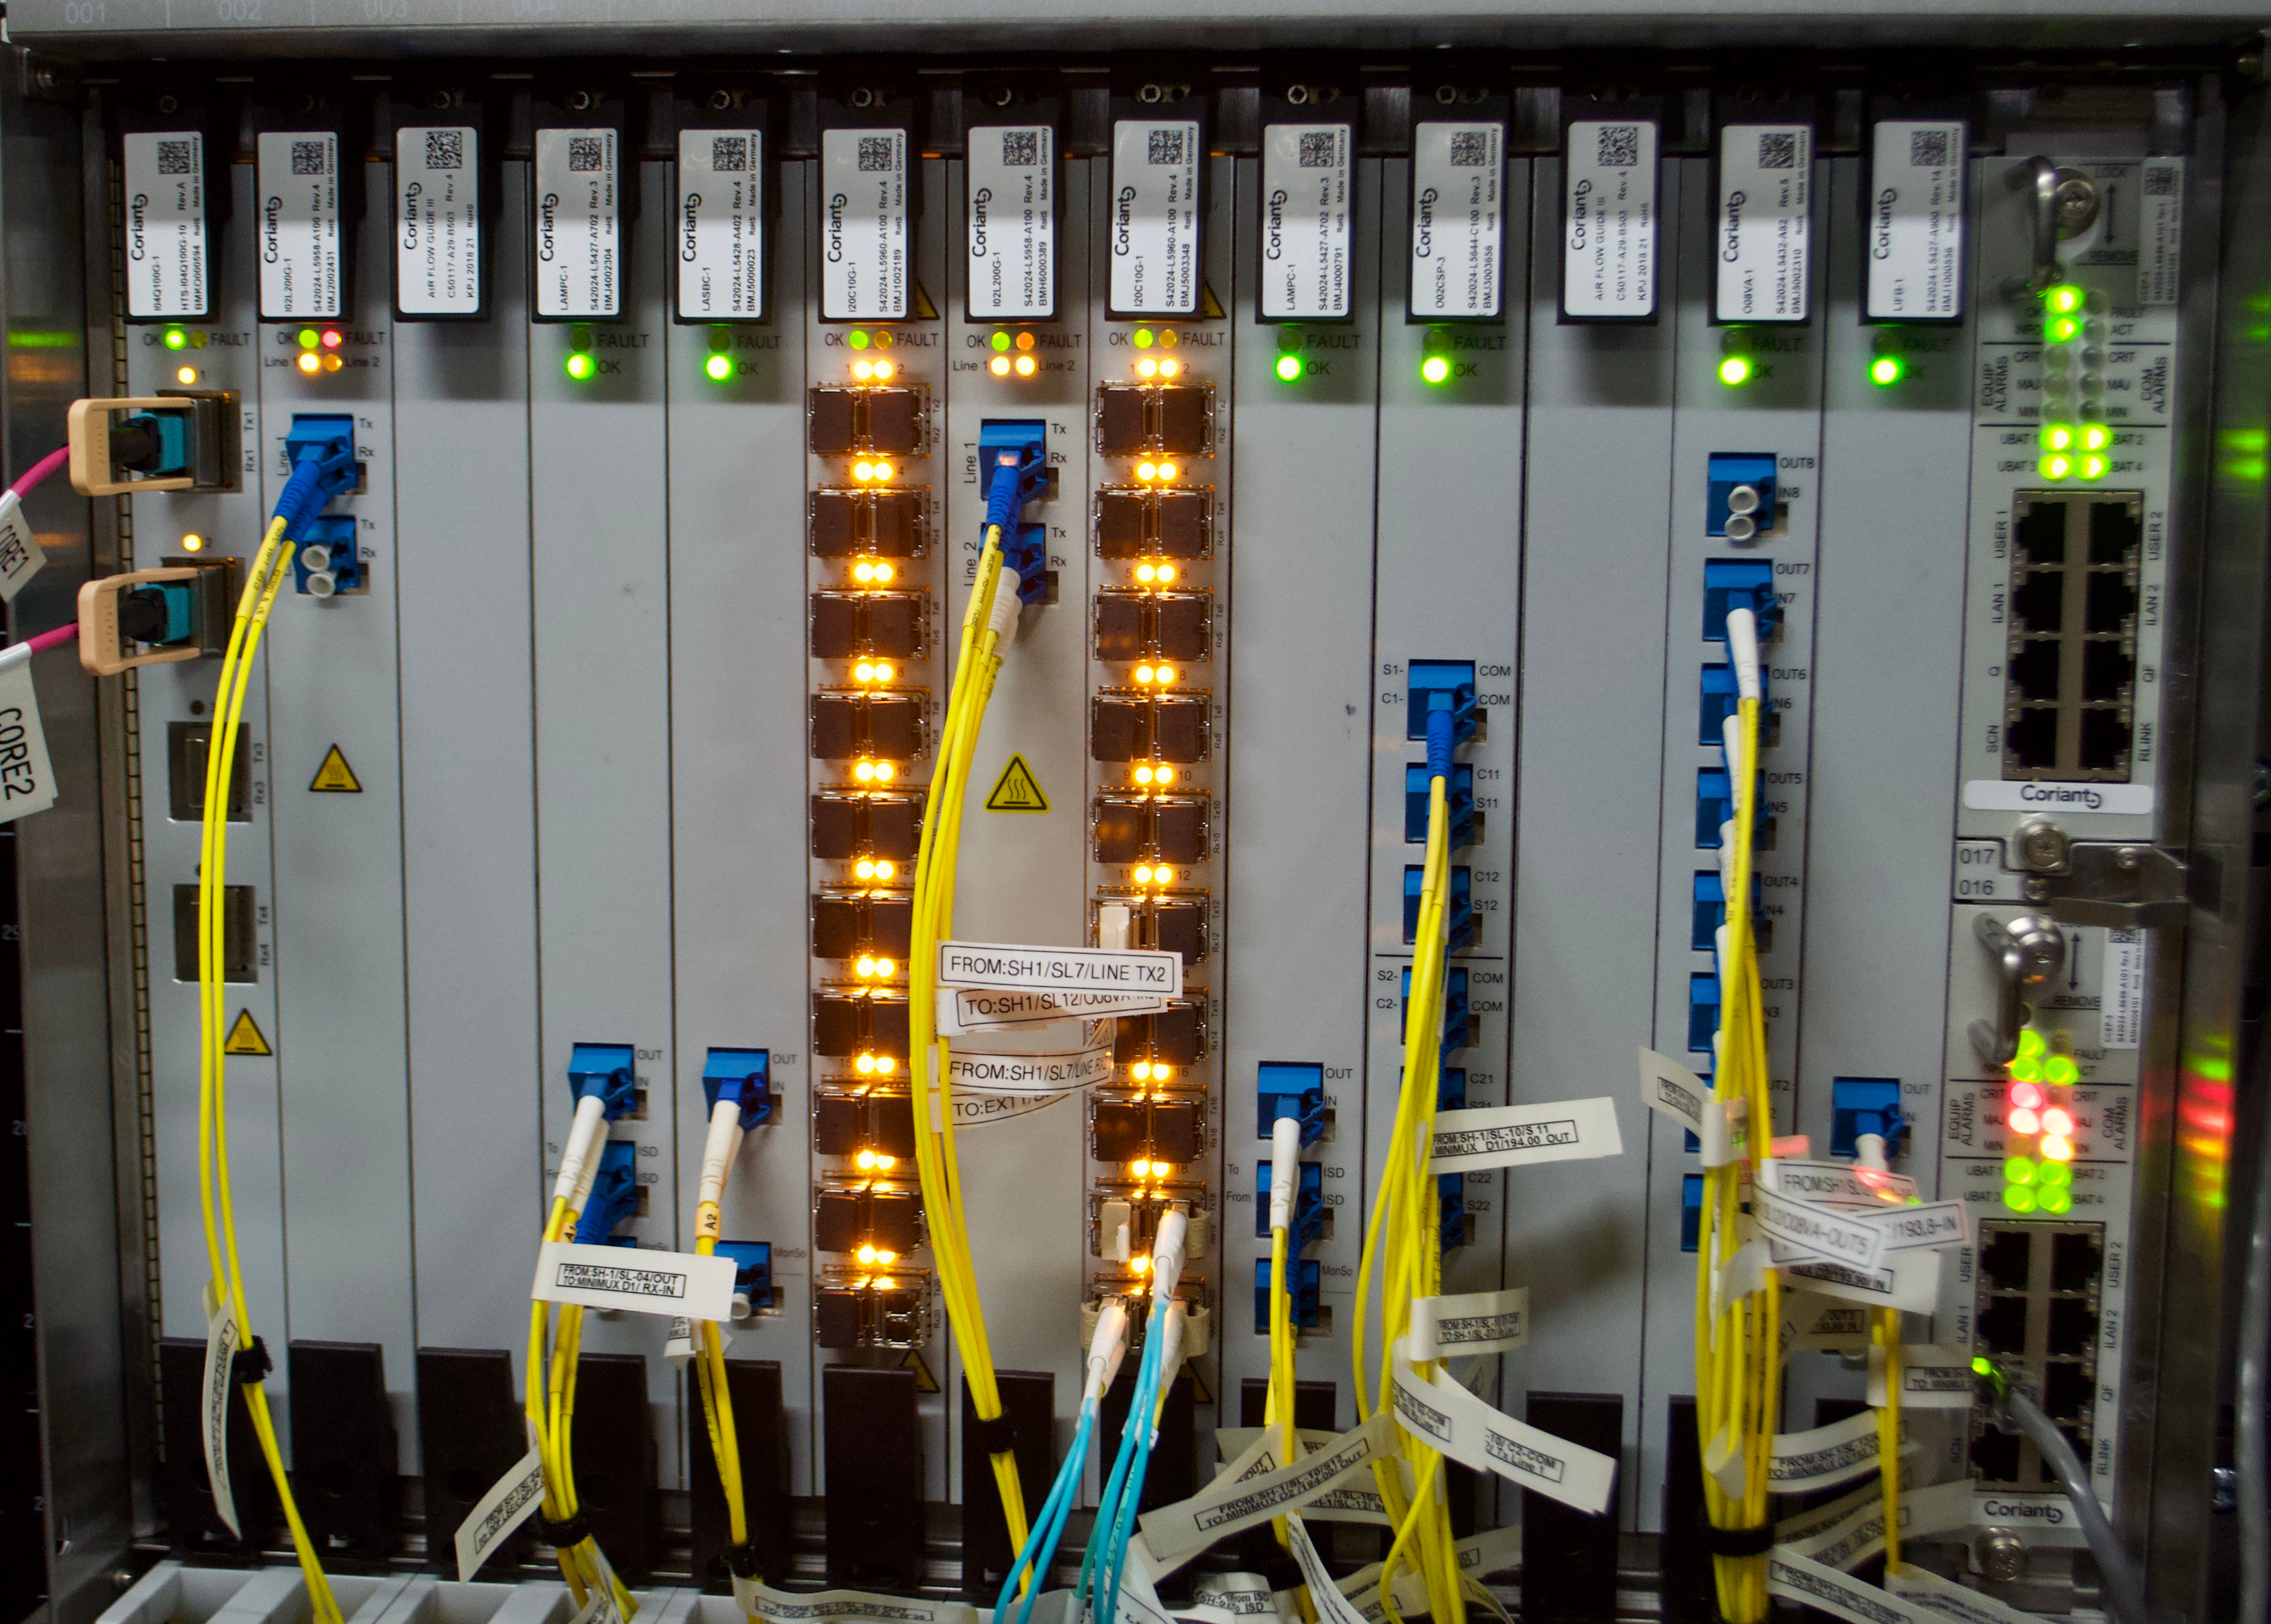

DWDM & Commissioning Cluster

On May 14th, the IT group in La Serena enabled the utilization of internal routed traffic in Rubin Observatory's Long Haul Network. This means that a group of clusters, along with Commissioning Camera forwarders deployed at the base, will use this dedicated link to transfer data when the destination is the National Center for Supercomputing Applications (NCSA). This work marks an important milestone towards the completion of the Network baseline of Rubin Observatory.

Credit: Rubin Observatory/NSF/AURA